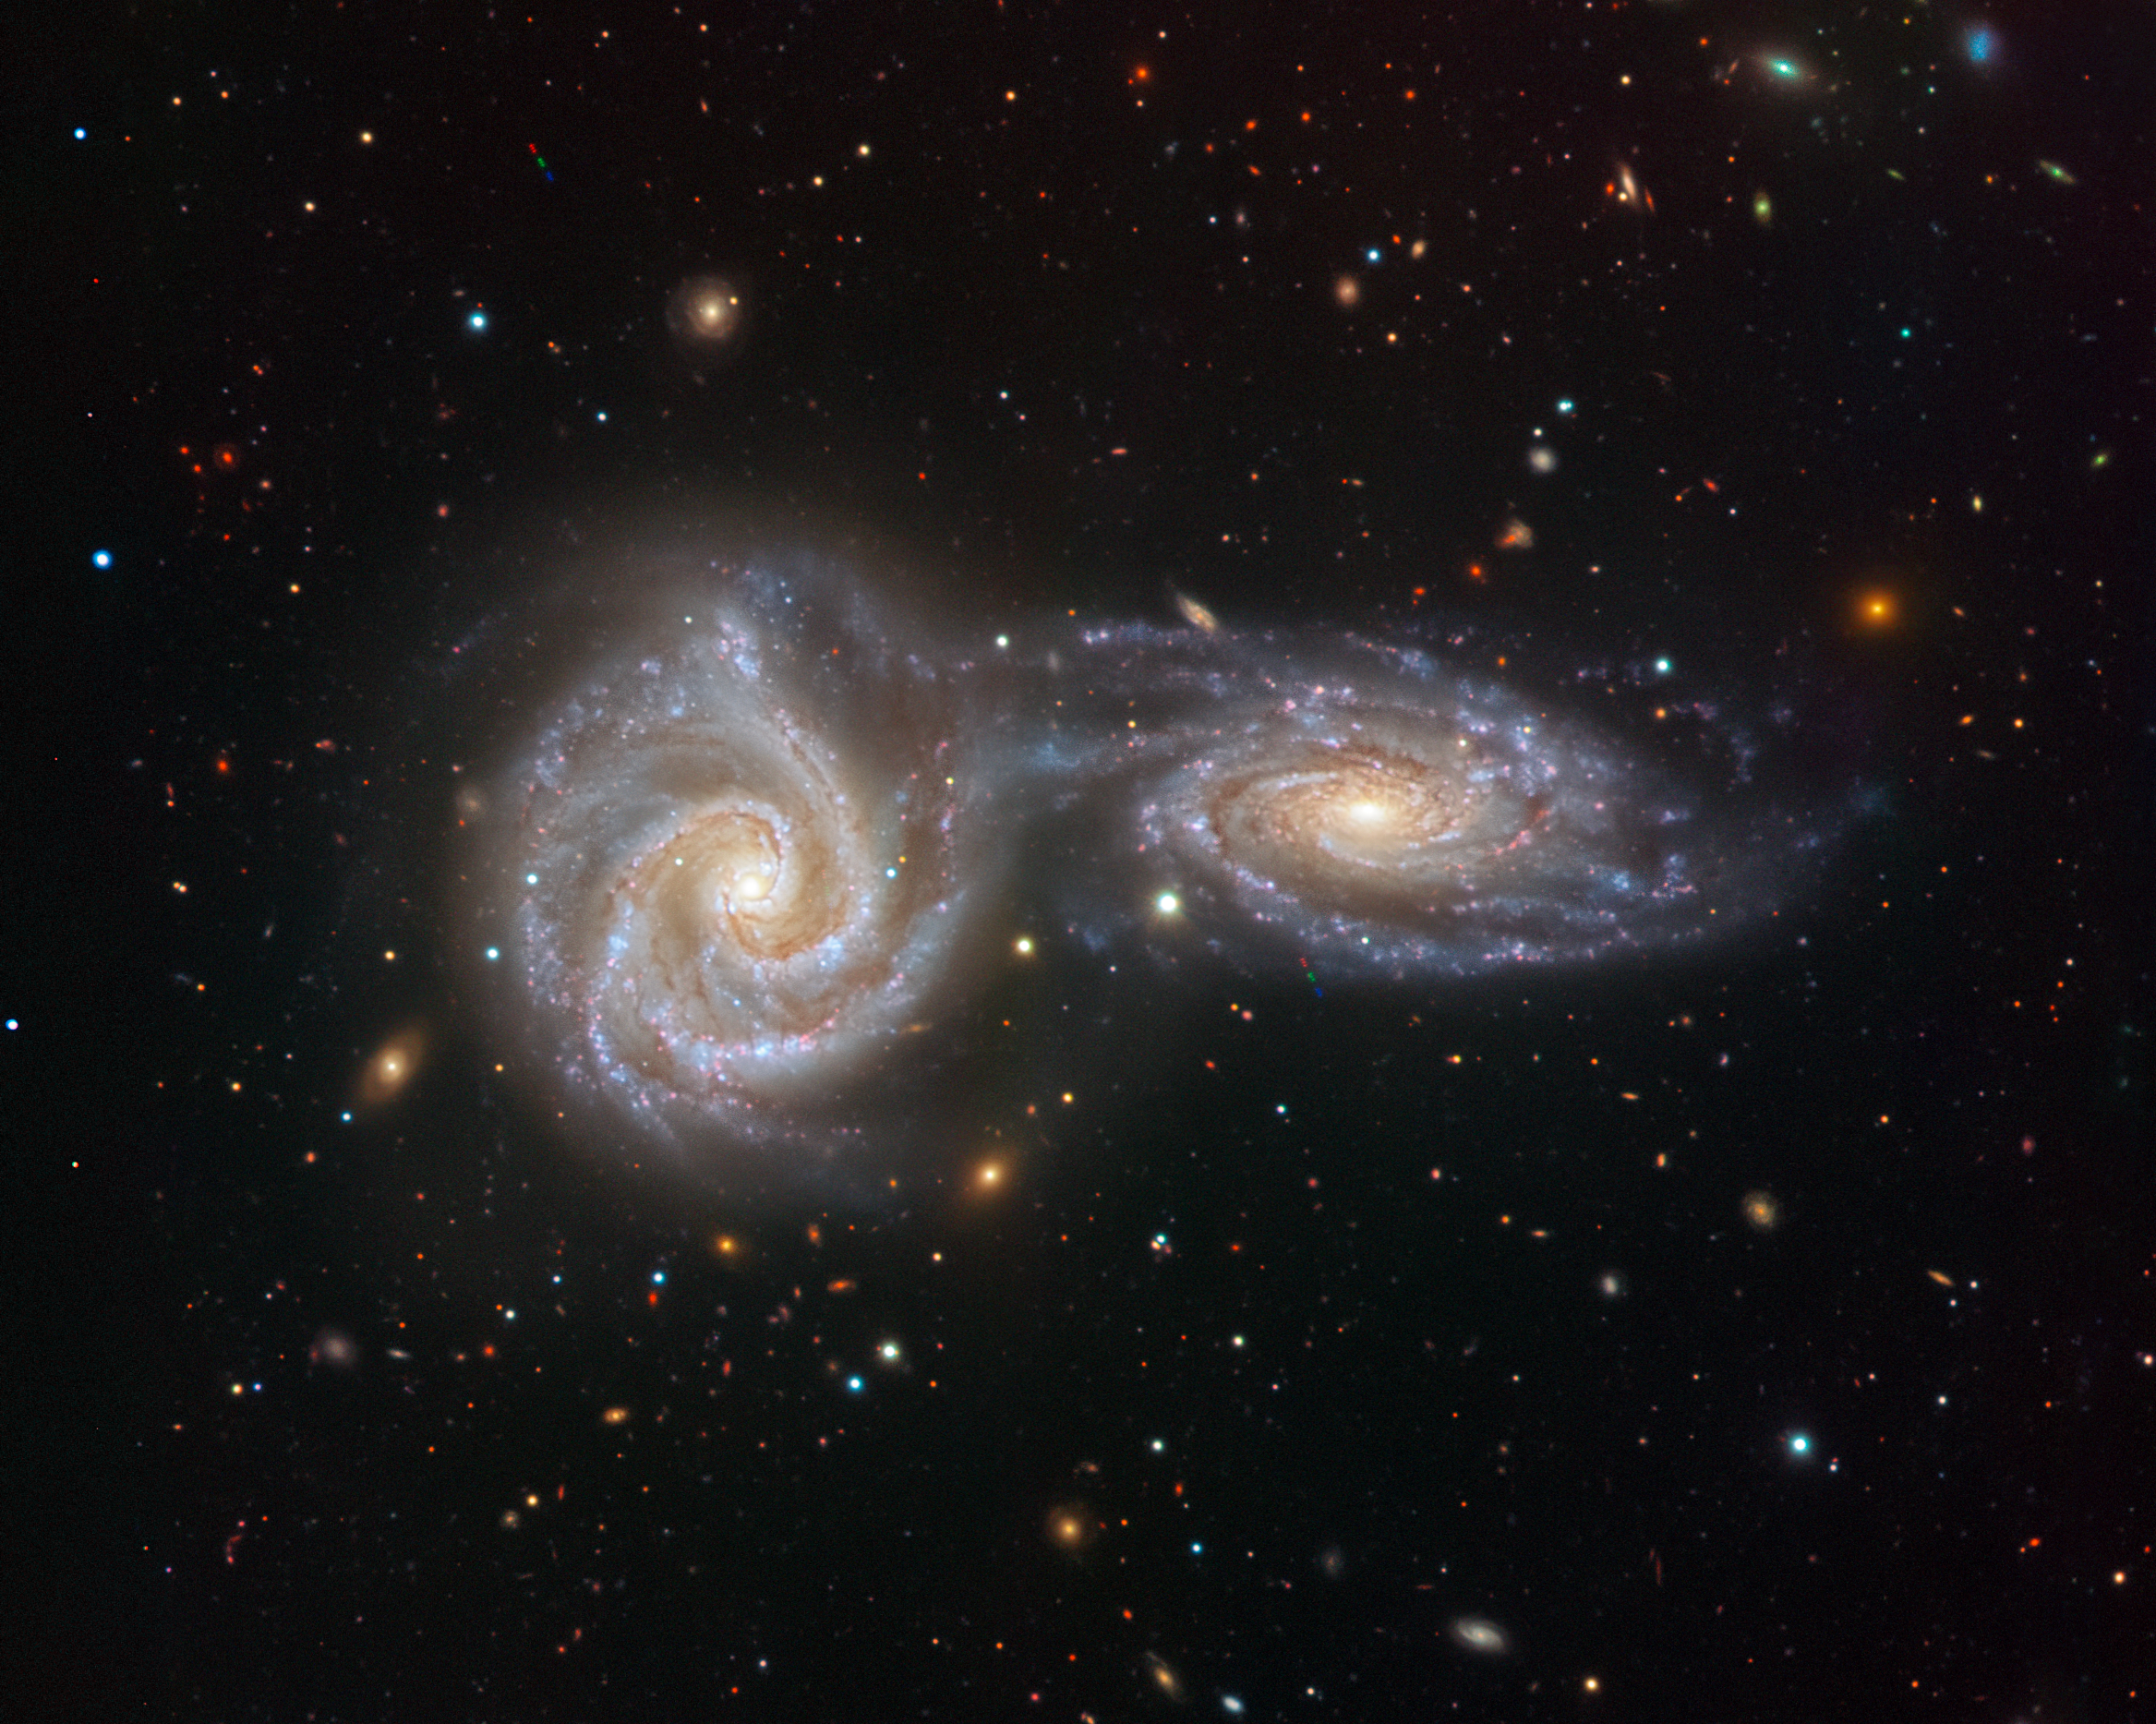

VIMOS’s last embrace

Two spiral galaxies are locked in a spellbinding, swirling dance in this image from the VIMOS instrument on ESO’s Very Large Telescope (VLT). The two interacting galaxies — NGC 5426 and NGC 5427 — together form an intriguing astronomical object named Arp 271, the subject of this, the final image captured by VIMOS before it was decommissioned on 24 March 2018.

VIMOS — or, in full, the VIsible Multi-Object Spectrograph — was active on the VLT for an impressive 16 years. During that time it helped scientists to uncover the wild early lives of massive galaxies, observe awe-inspiring triple-galaxy interactions, and explore deep cosmic questions such as how the Universe’s most massive galaxies grew so large. Instead of focusing on single objects, VIMOS was able to capture detailed information about hundreds of galaxies at once. This sensitive instrument collected the spectra of tens of thousands of galaxies throughout the Universe, showing how they formed, grew, and evolved.

Arp 271 is framed against a backdrop of distant galaxies in this view, and wisps of bluish gas, dust and young stars can be seen bridging the gap between the two galaxies — a result of their mutual gravitational interaction. Like many astronomical observations, this image looks back in time. Thanks to the vast gulf of space separating the Earth and Arp 271, this image shows how the galaxies looked over 110 million years ago: the amount of time it has taken their light to reach us. This kind of collision and merger is also thought to be the eventual fate of the Milky Way, which scientists believe will undergo a similar interaction with our neighbouring galaxy Andromeda.

Credit: ESO/Juan Carlos Muñoz